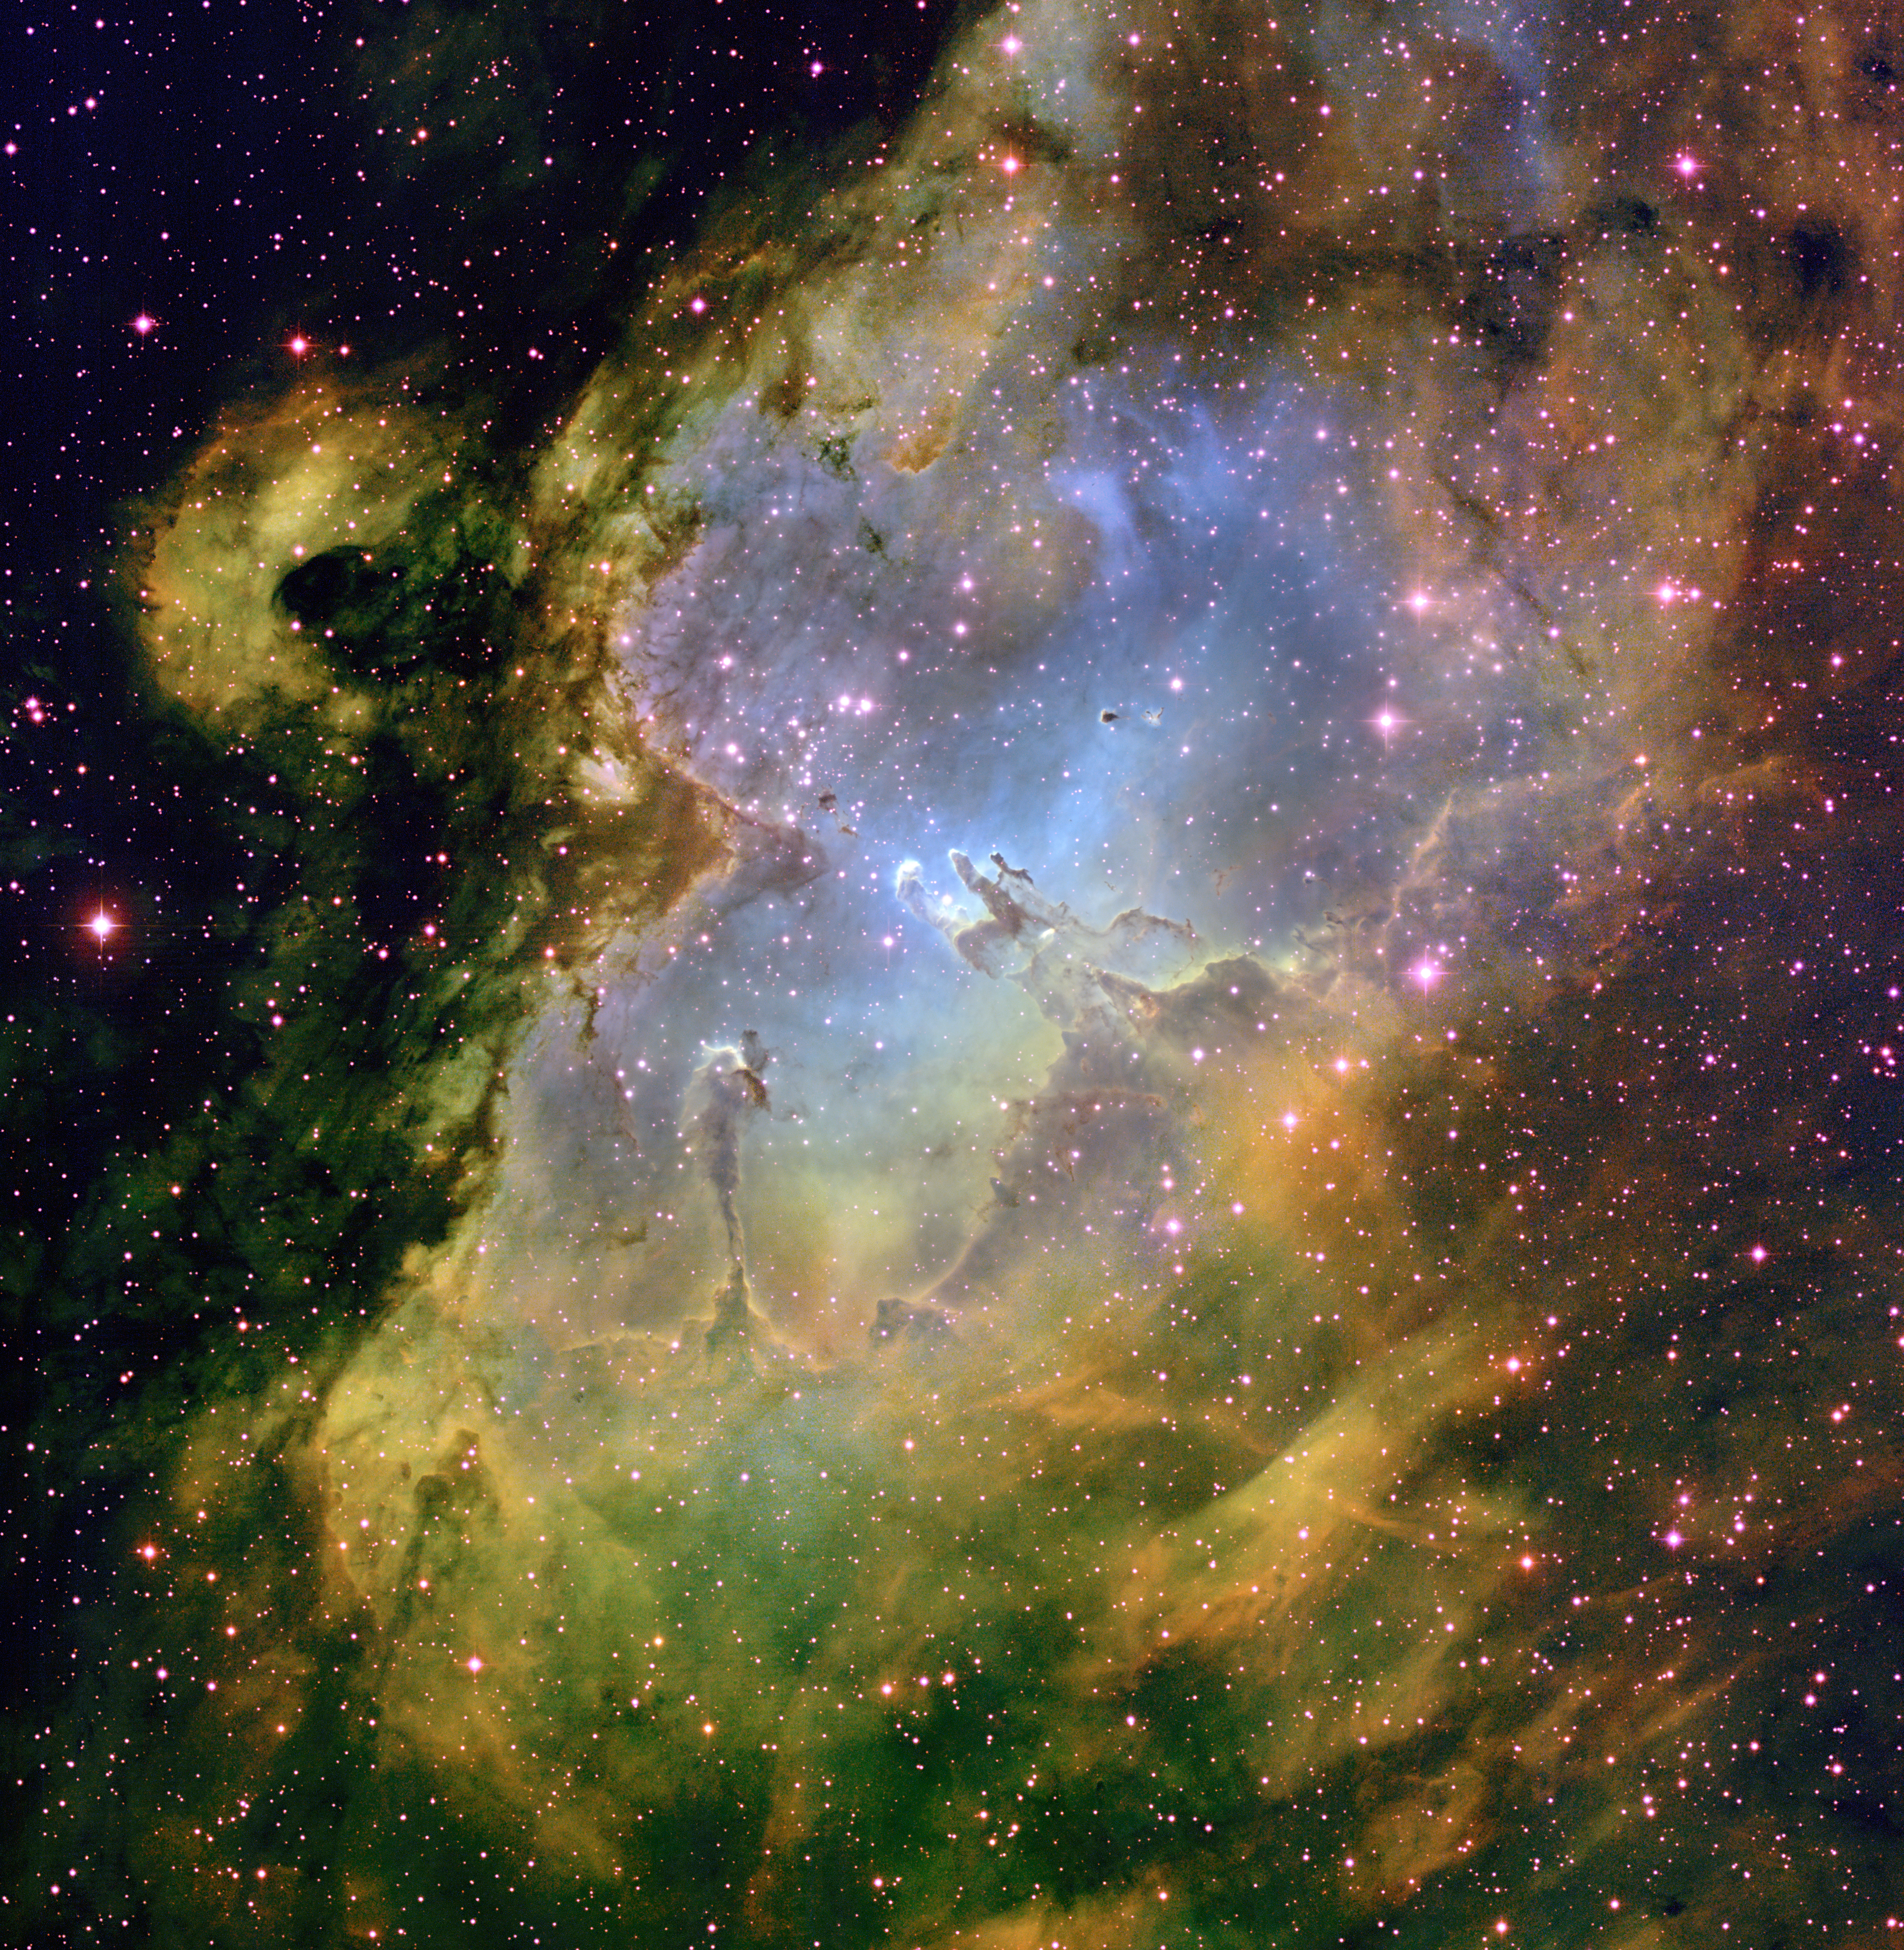

The Eagle Nebula, M16

This wide-field image of the Eagle Nebula was taken at the National Science Foundation's 0.9-meter telescope on Kitt Peak with the NOAO Mosaic CCD camera. Located in the constellation of Serpens, the Serpent, the Eagle Nebula is a very luminous open cluster of stars surrounded by dust and gas. The three pillars at the center of the image, made famous in an image by the Hubble Space Telescope, are being sculpted by the intense radiation from the hot stars in the cluster. This image was created by combining emission-line images in Hydrogen-alpha (green), Oxygen [O III] (blue) and Sulfur [S II] (red).

Credit: T.A.Rector (NRAO/AUI/NSF and NOIRLab/NSF/AURA) and B.A.Wolpa (NOIRLab/NSF/AURA)